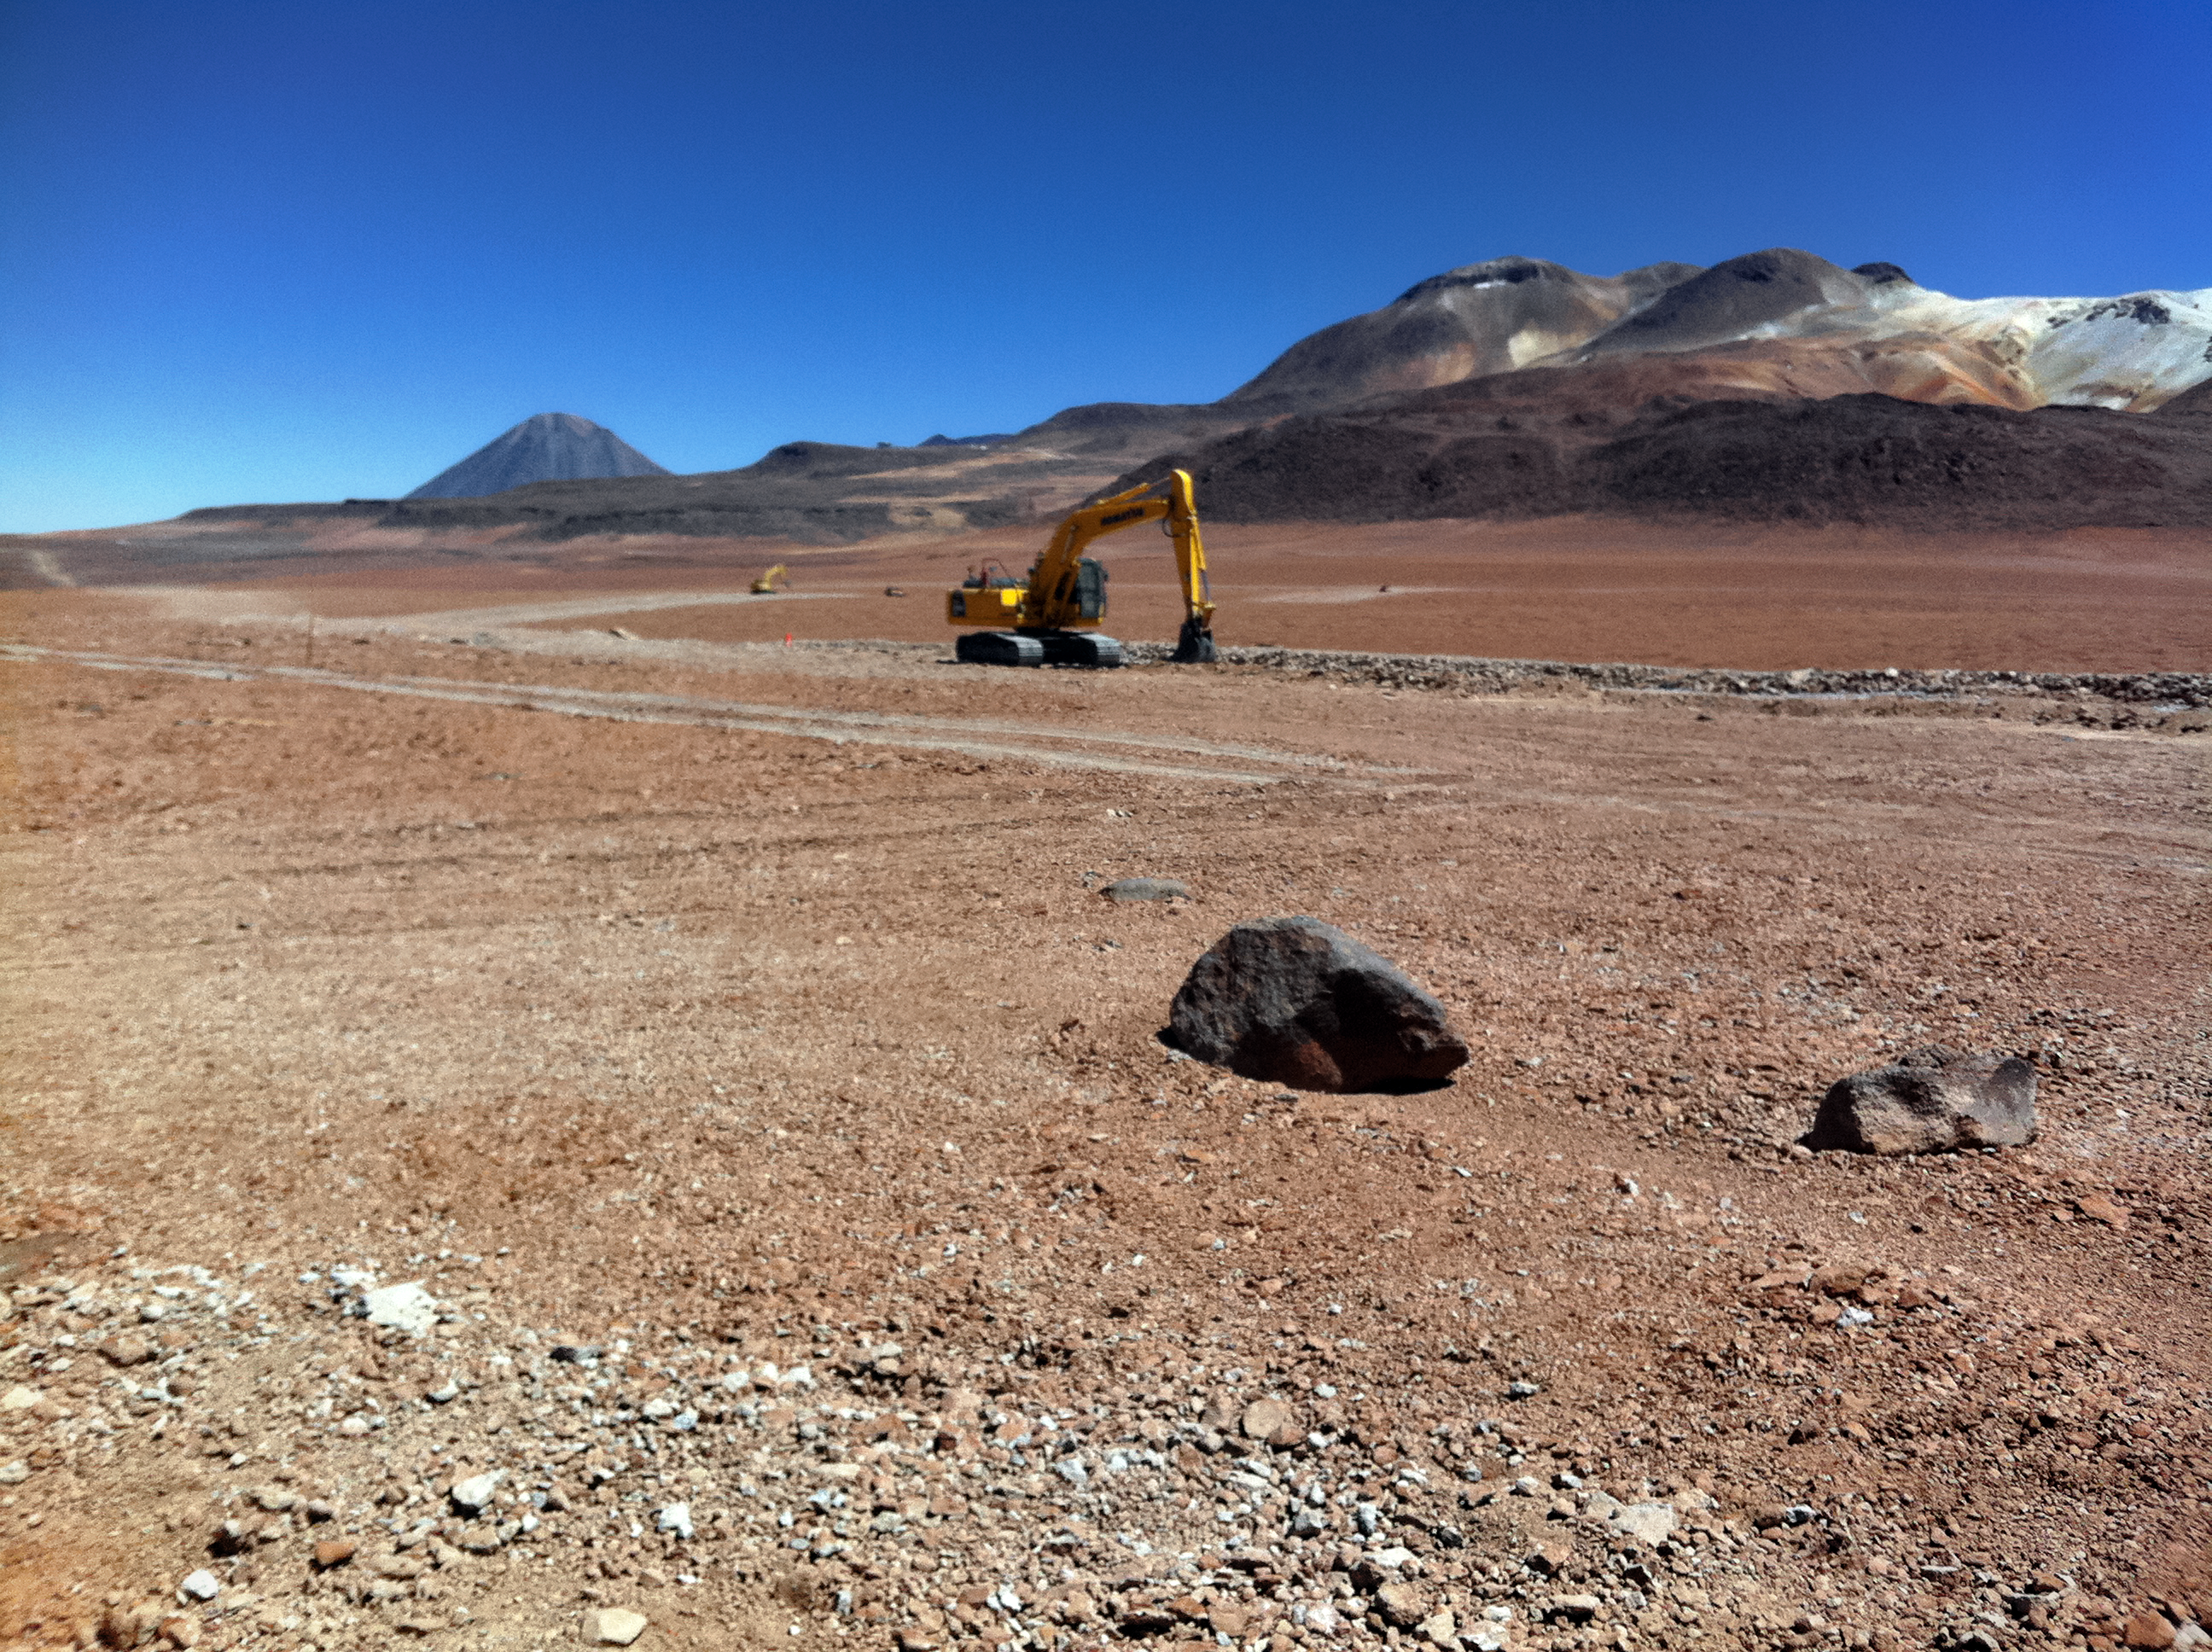

New high-speed fibre optic data link to ALMA

The Atacama Large Millimeter/submillimeter Array (ALMA) radio telescope has increased its capacity for remote transmission of data by a factor of 25. A new connection consisting of 150 kilometres of fibre optic cables has been successfully installed between the observatory — situated 34 kilometres from San Pedro de Atacama — and the city of Calama in northern Chile. From Calama, the system connects with the Corporación Red Universitaria Nacional (REUNA) network, which is already established in Antofagasta and, from there onwards, to the offices of ALMA in Santiago, through existing infrastructure (the EVALSO project).

This picture shows the fibre cable during installation.

Credit: ALMA (ESO/NAOJ/NRAO)/G. Filippi